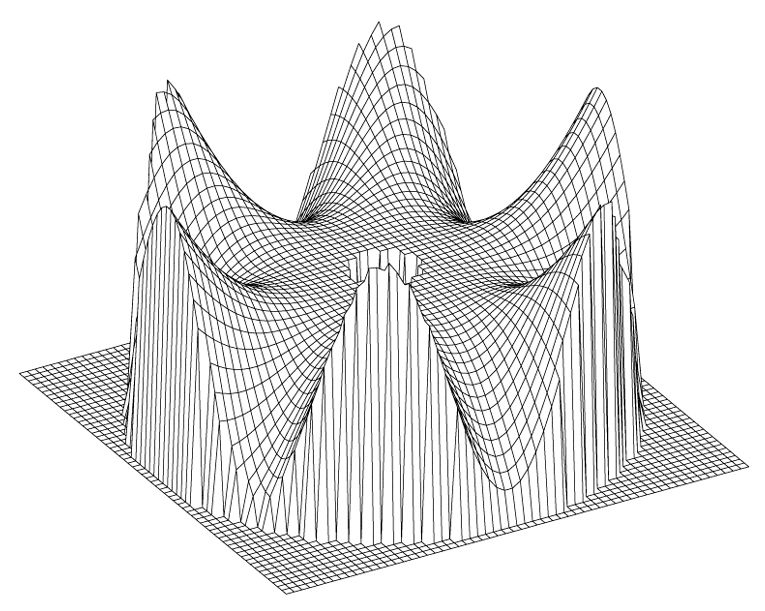

VLT main mirror deformation (six-fold symmetry)

The image illustrates the corresponding deformation of the primary mirror (relative to the normal shape; vertical scale greatly enhanced).

Credit: ESO